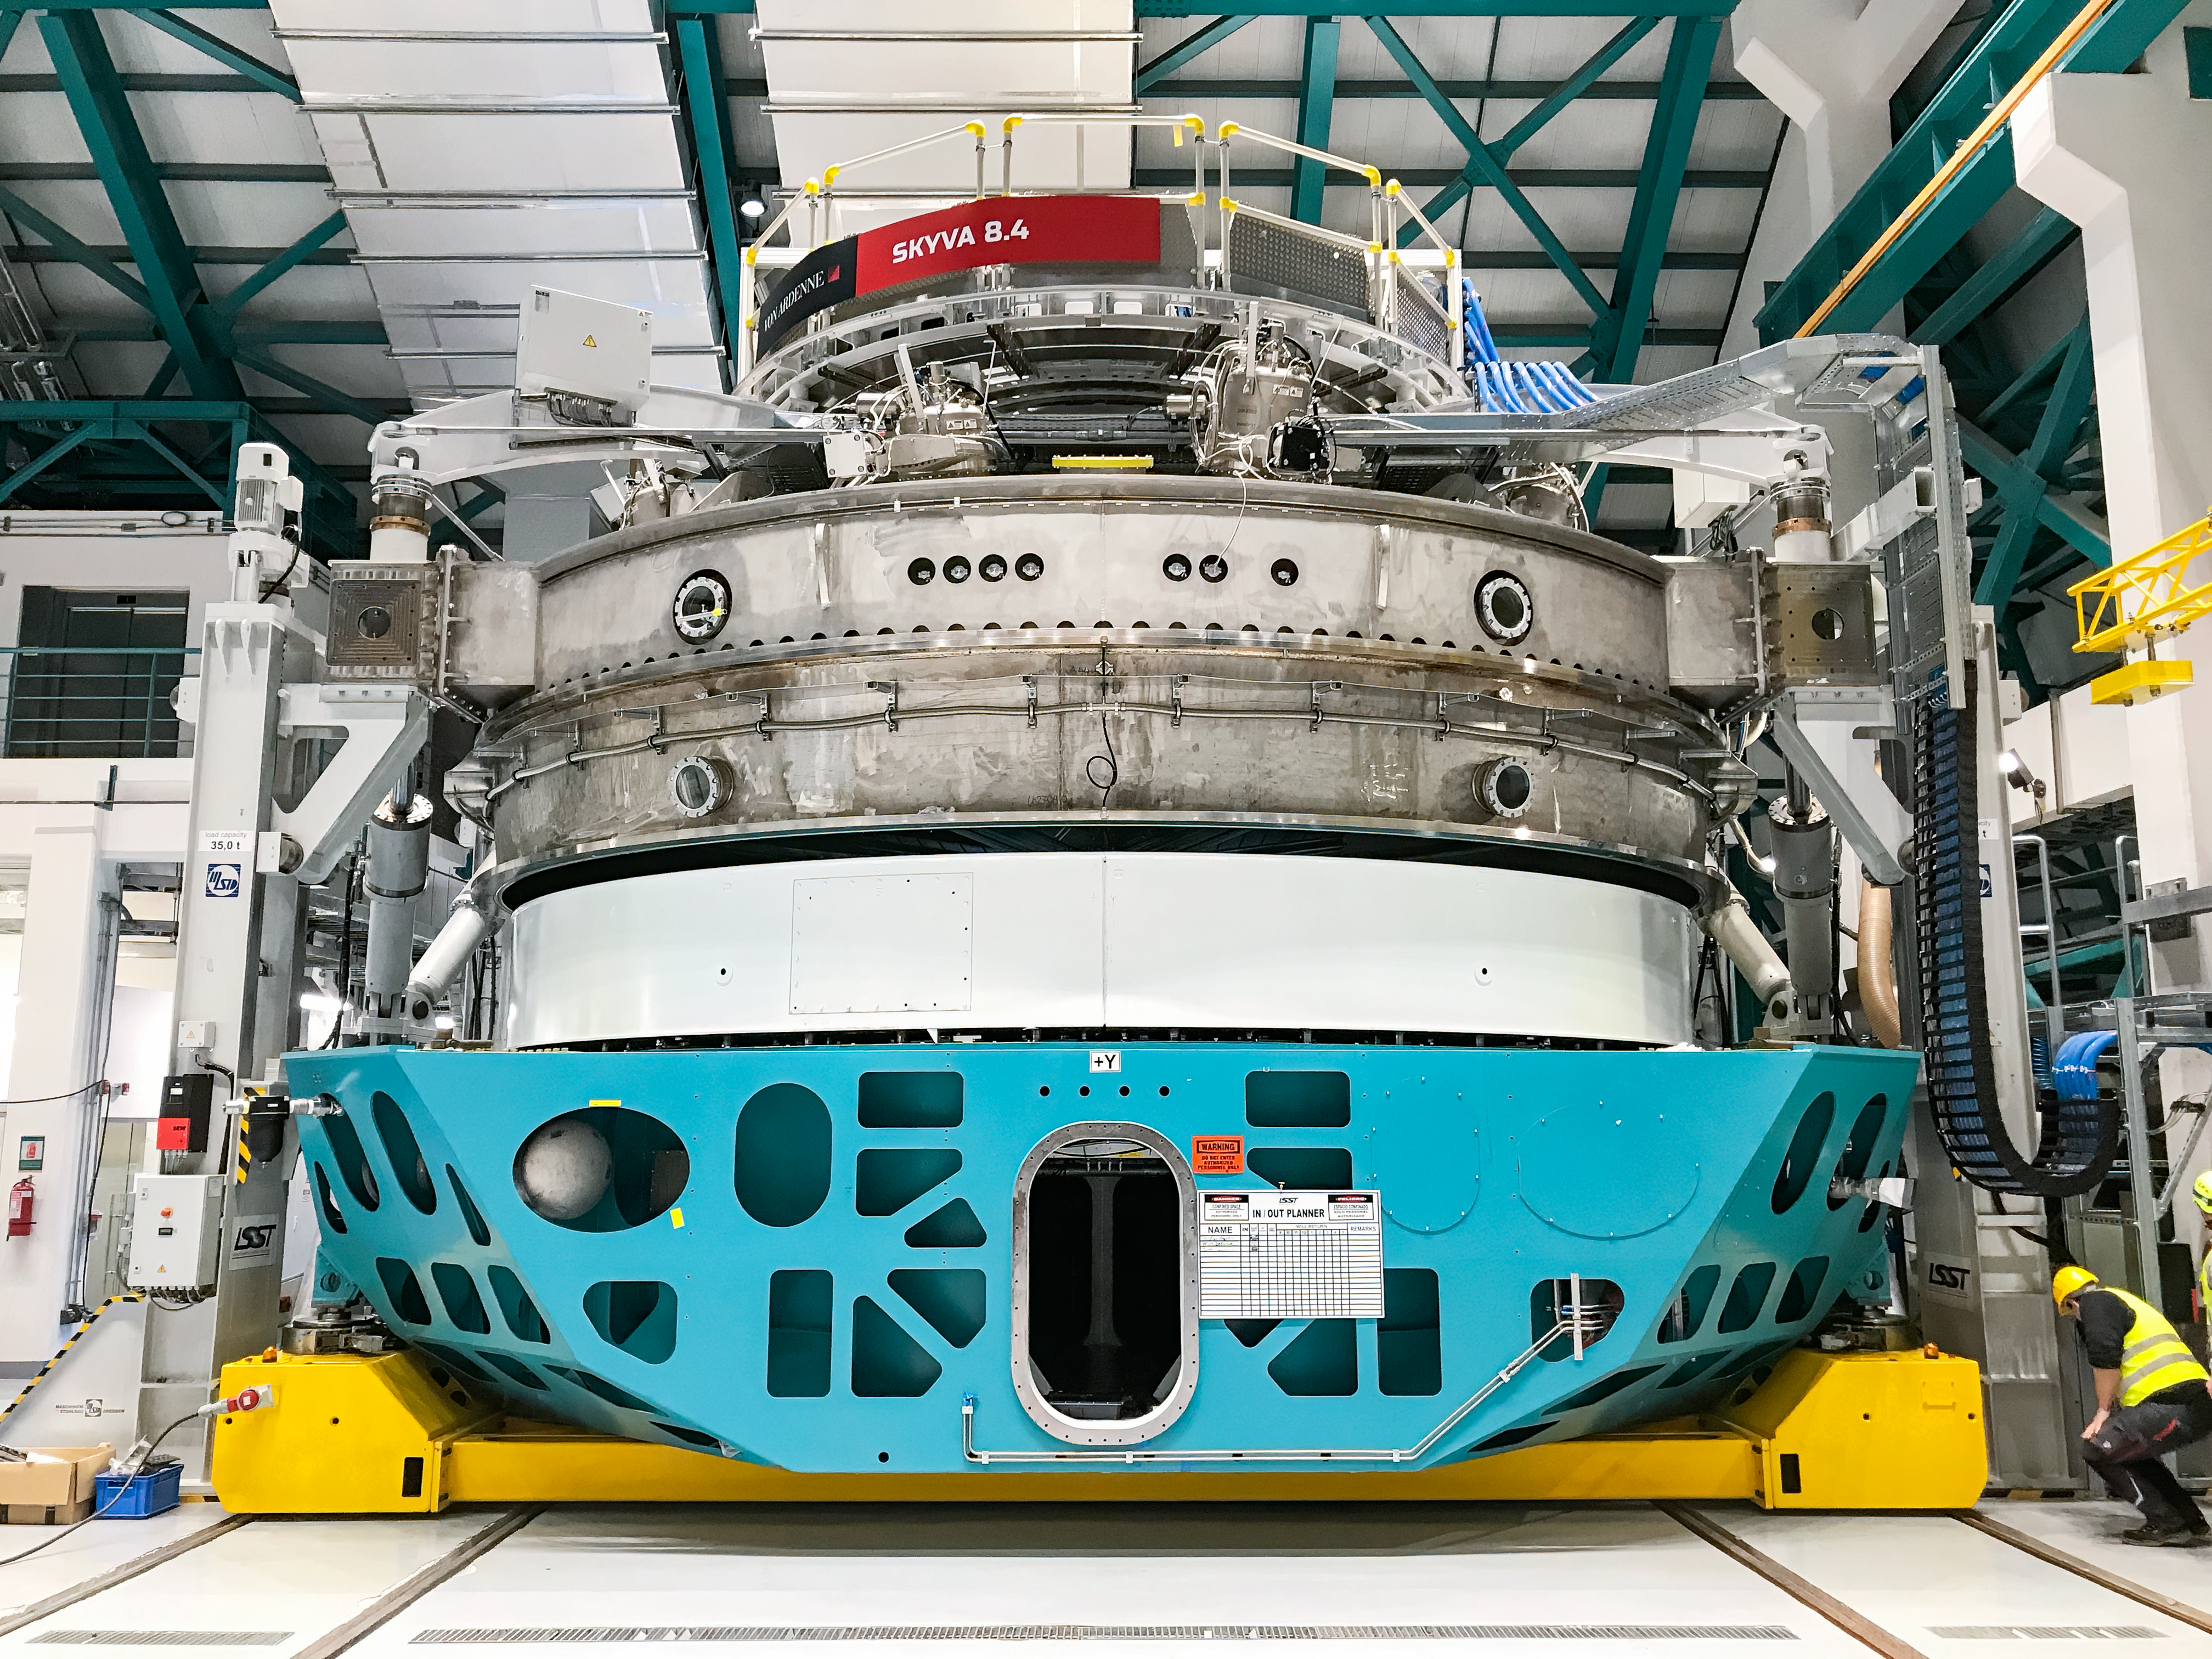

Coating Chamber Fit Testing

A team from Von Ardenne, the manufacturer of the coating chamber, is in Chile to finish the configuration of the coating plant for the Primary/Tertiary Mirror (M1M3). Last week the M1M3 mirror cell and M1M3 surrogate mirror were moved into place below the upper section of the coating chamber for fit testing and alignment of the magnetrons that will be used to apply the mirror’s reflective coating.

Credit: Rubin Observatory/NSF/AURA